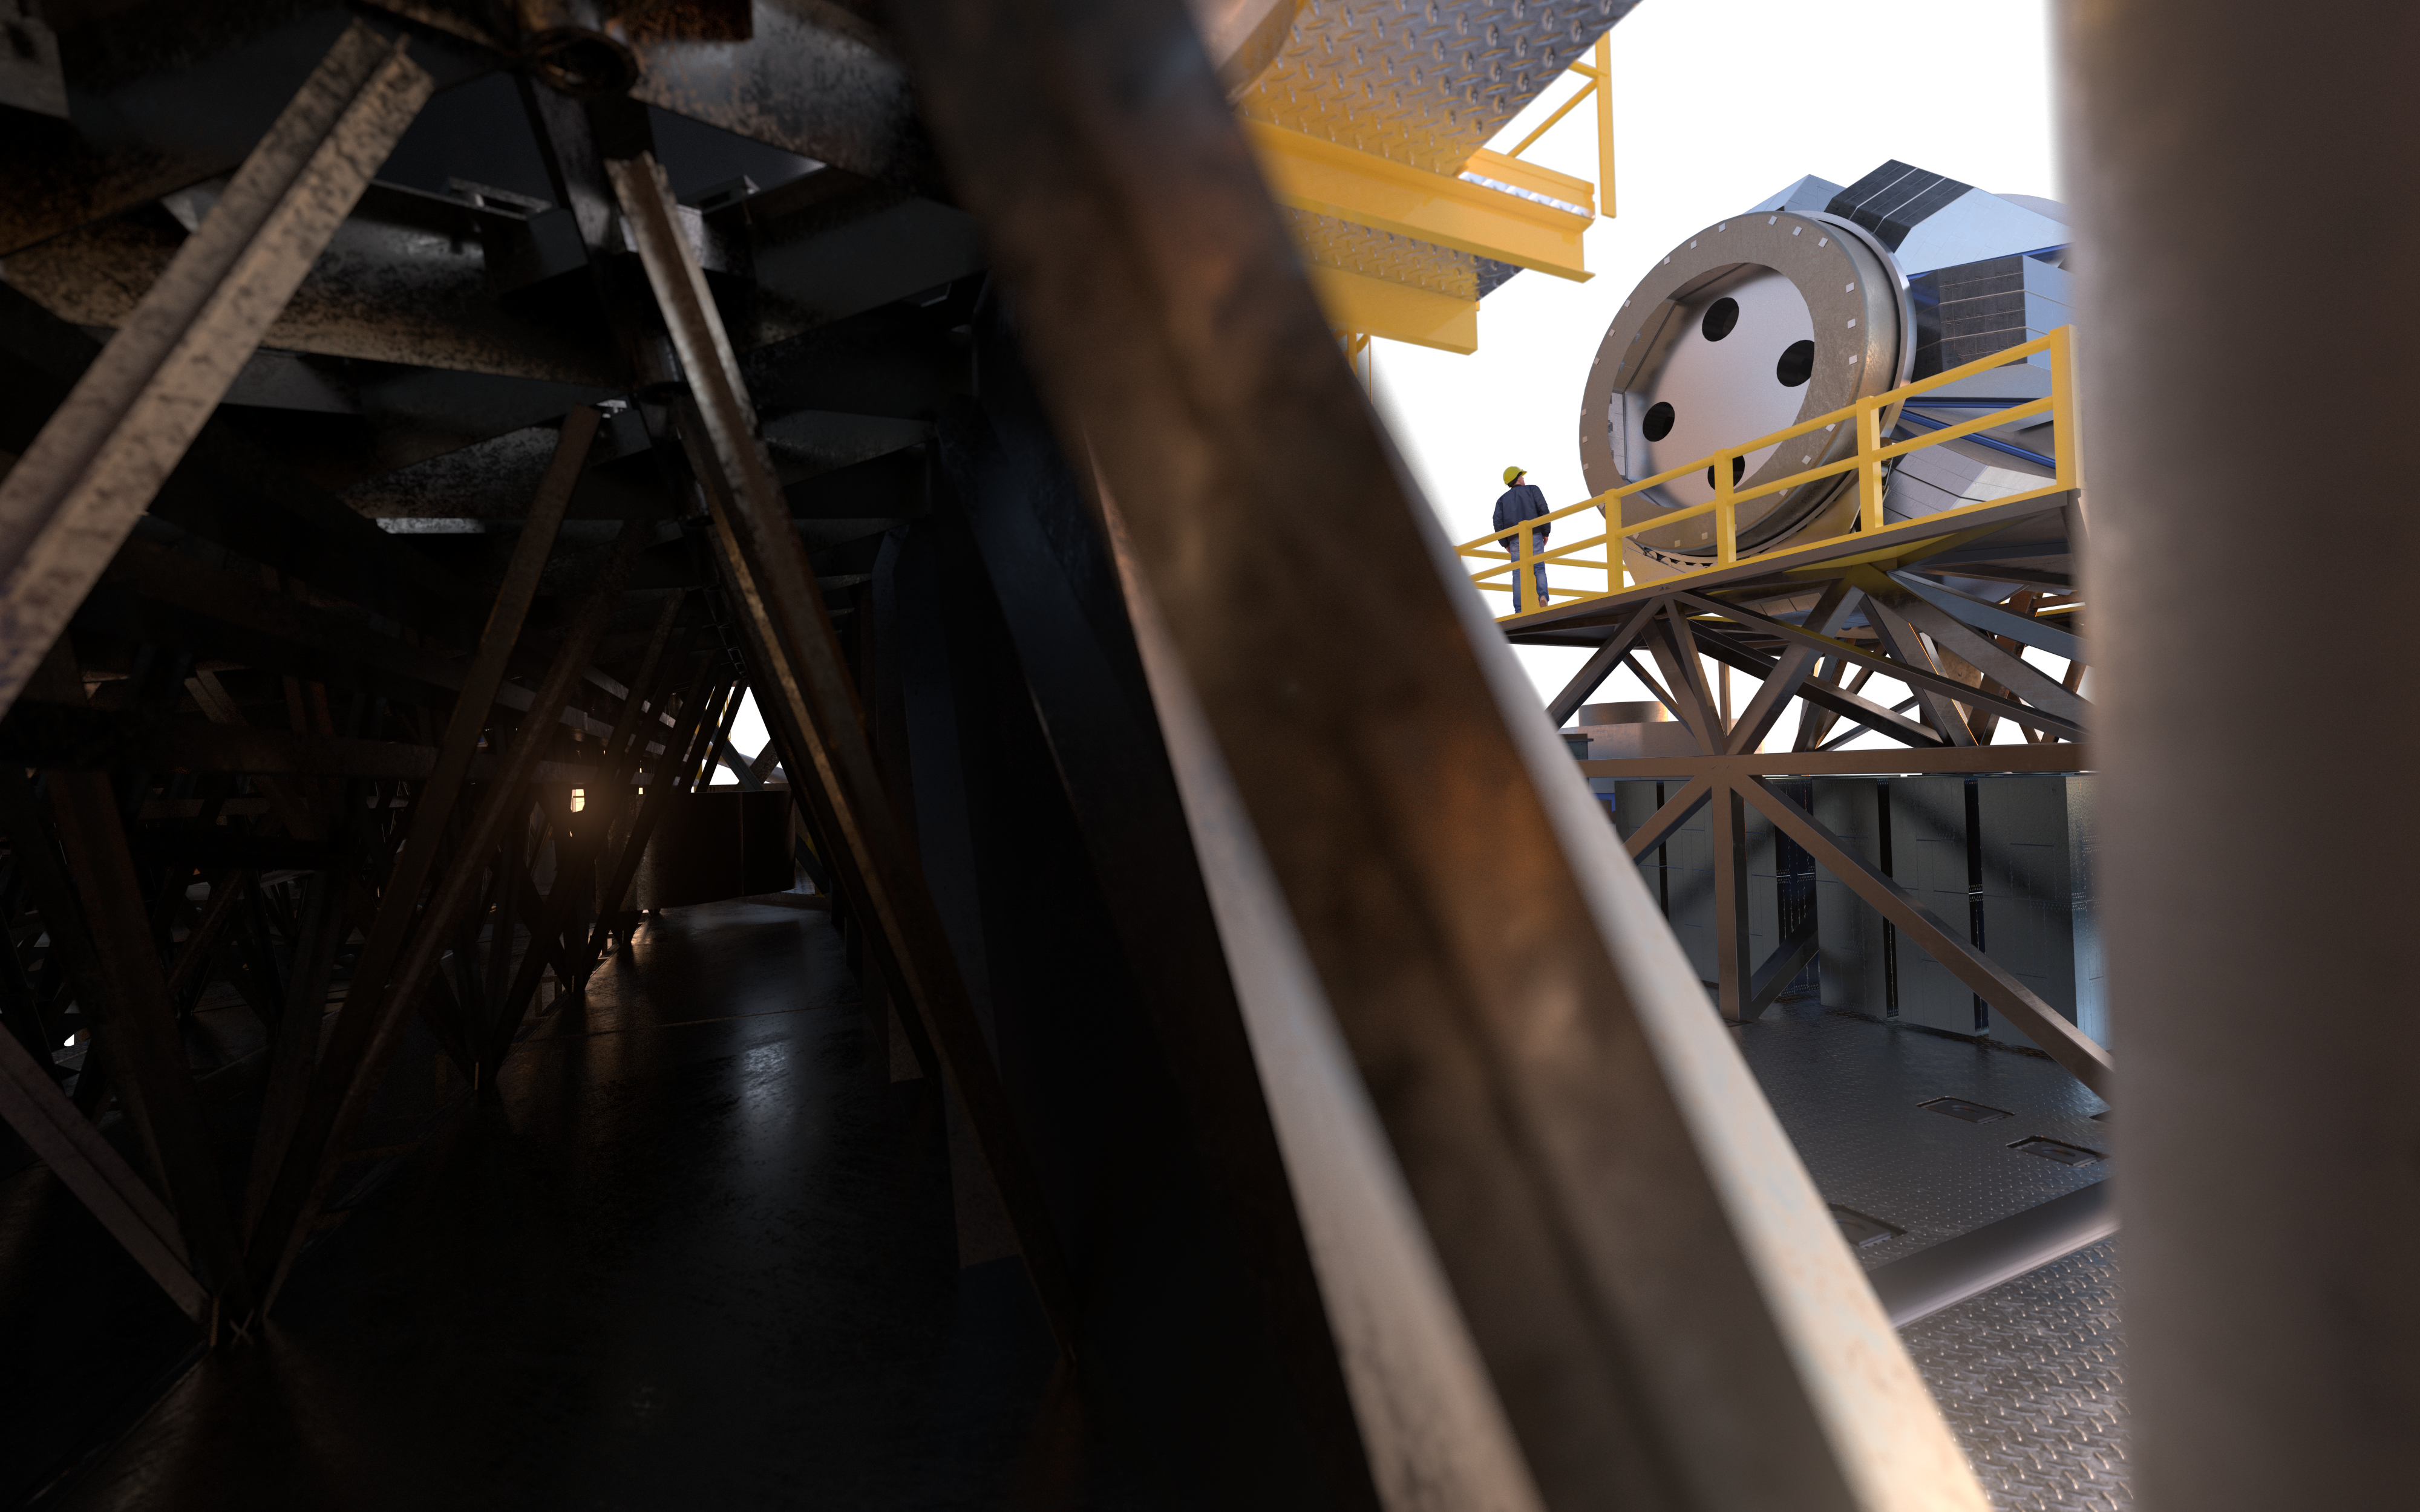

MOSAIC (artist's impression)

MOSAIC (Multi-Object Spectrograph) is a versatile multi-object spectrograph that will use the widest possible field-of-view provided by the ELT (Extremely Large Telescope). It will have three operating modes that cover observations in visible and infrared light for more than a hundred sources simultaneously.

Credit: ESO